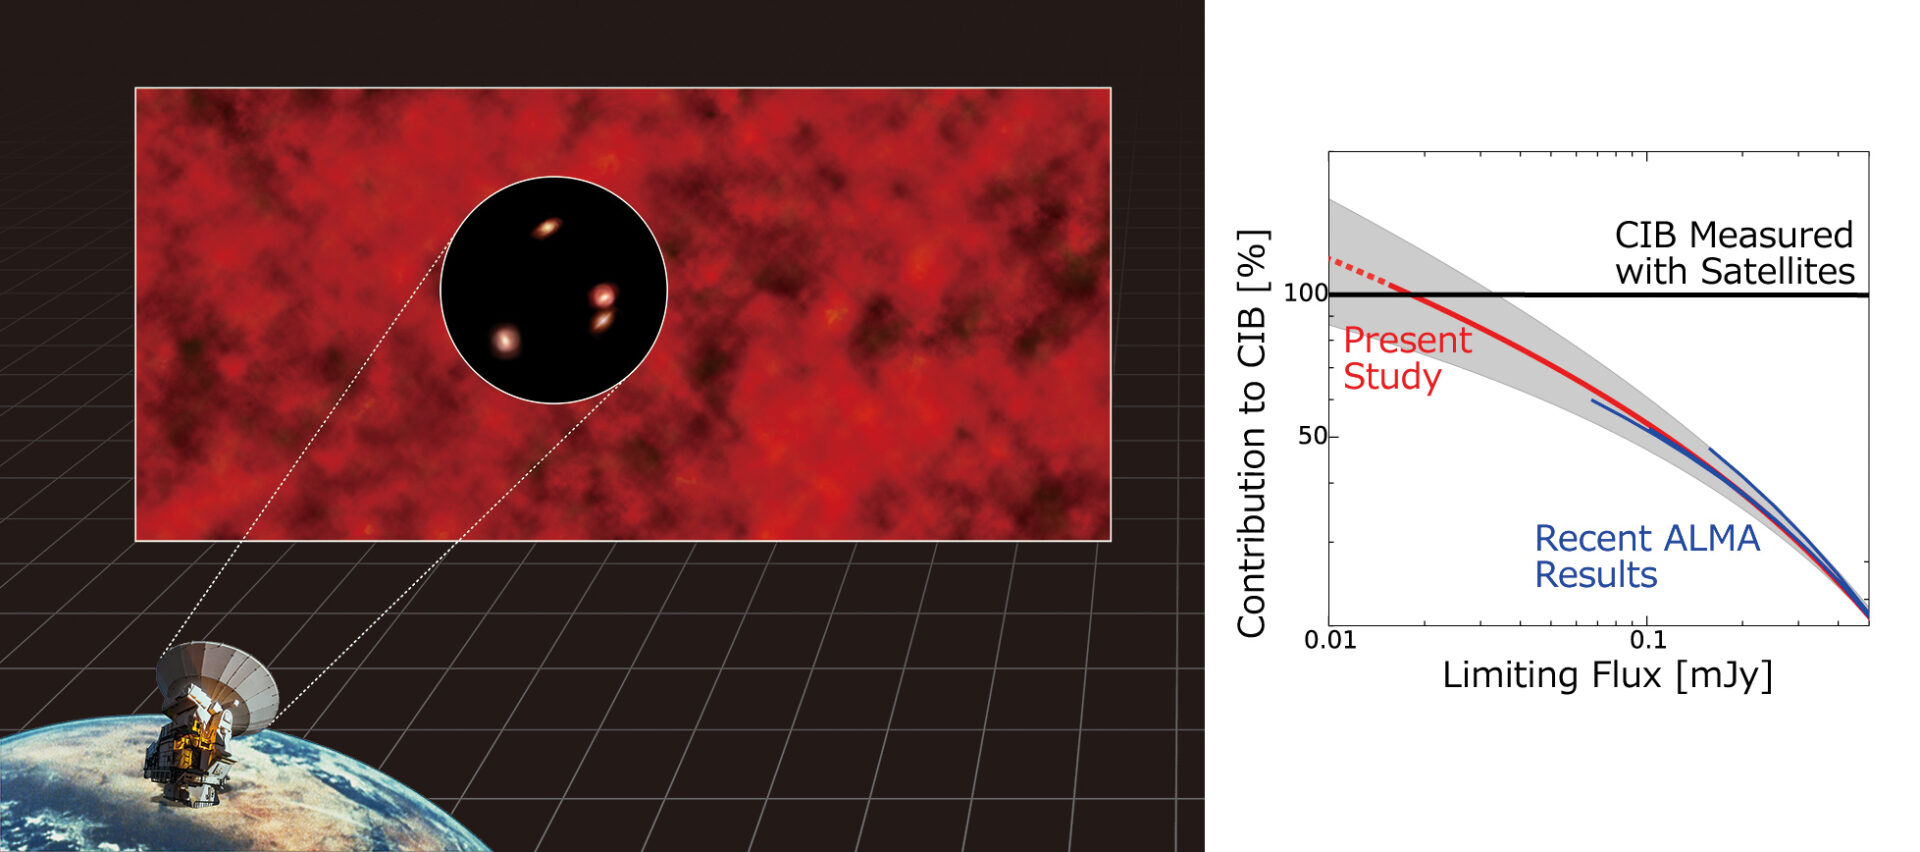

Artist’s impression of the Cosmic Infrared Background resolved with ALMA

(Left) Artist’s impression of the Cosmic Infrared Background resolved with ALMA. (Right) This diagram shows that the sum of the emissions from the faint objects detected with ALMA reaches the CIB measured with satellite observations.

Credit: NAOJ